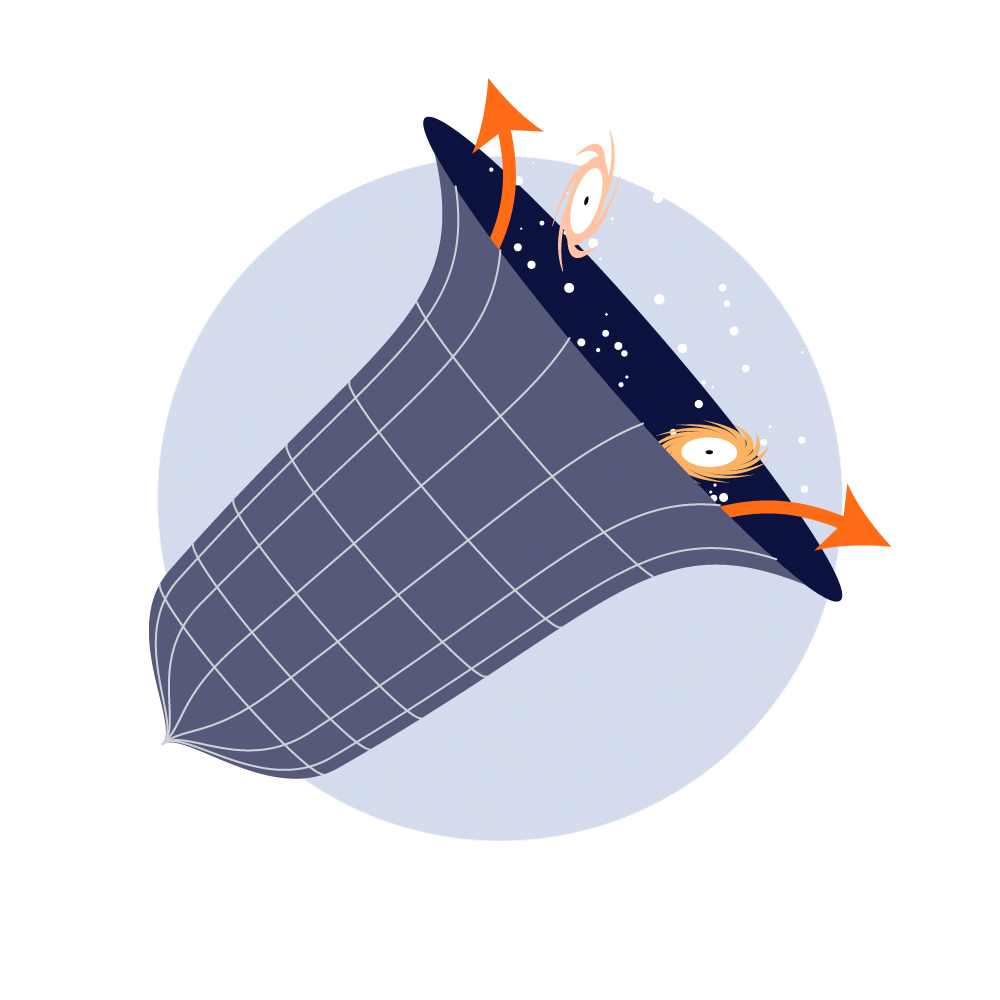

Rubin The Expanding Universe Investigation Icon

The expanding Universe investigation icon.

Credit: RubinObs/NOIRLab/SLAC/NSF/DOE/AURA